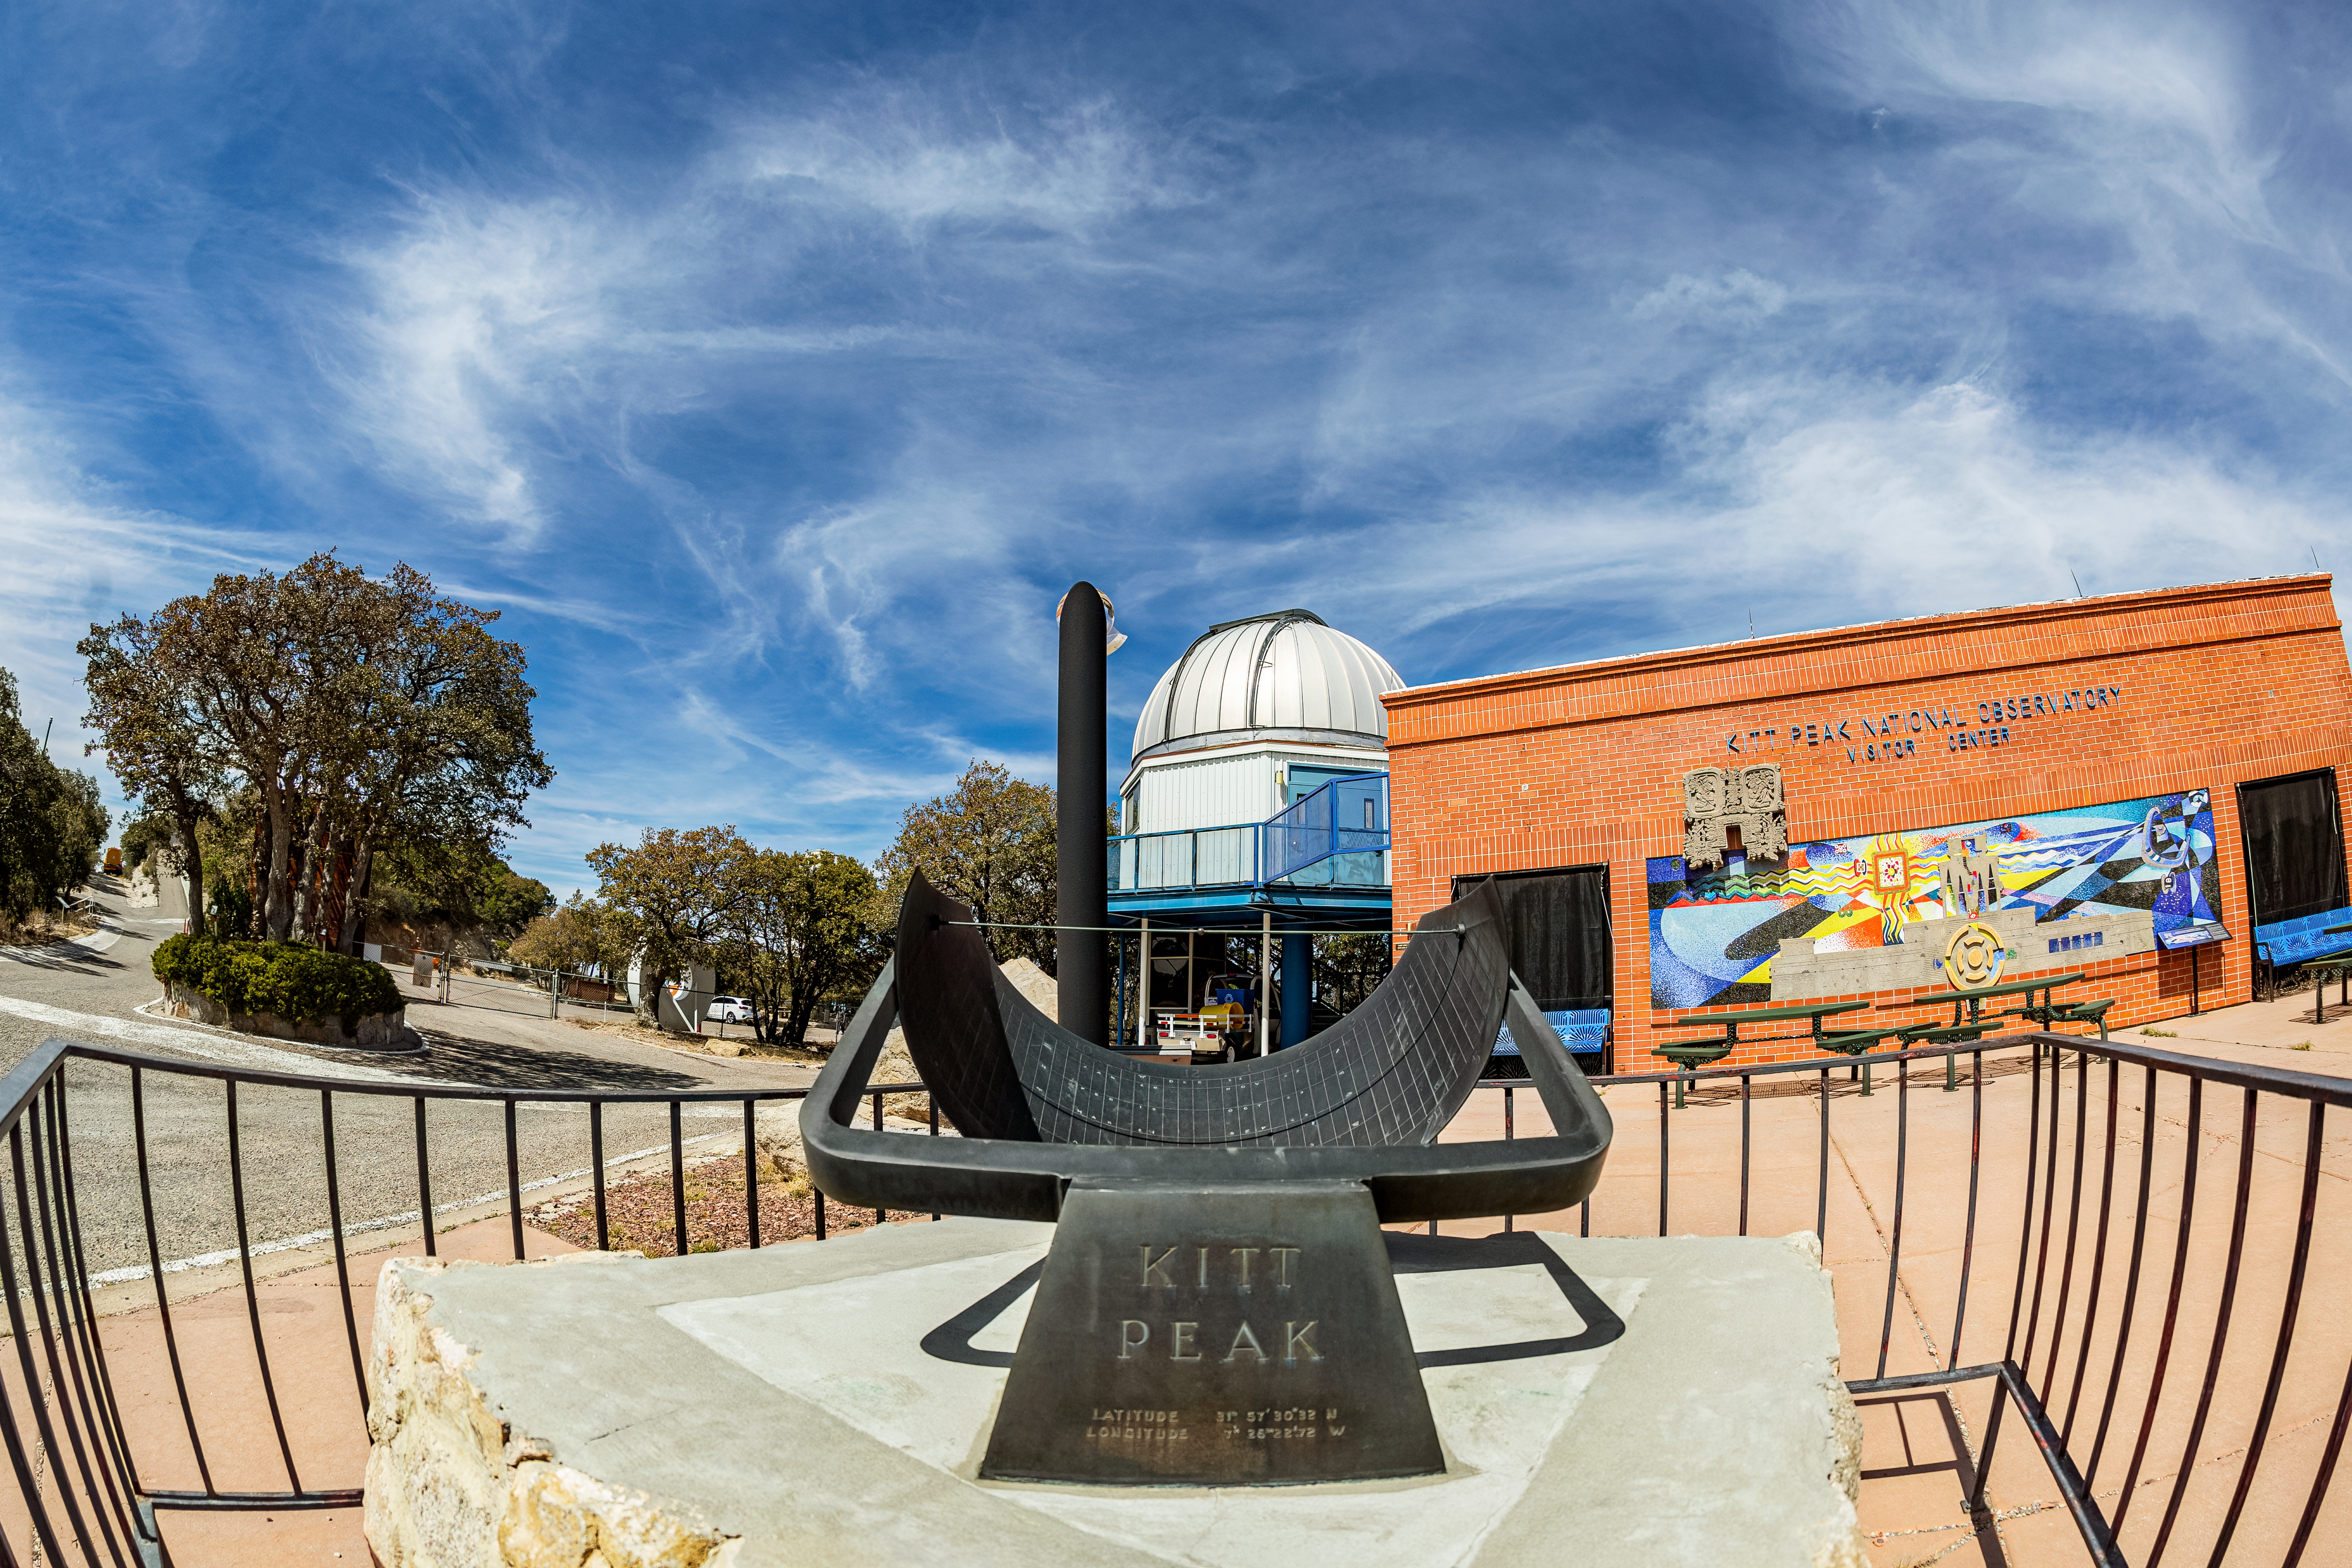

Kitt Peak Visitor Center

The Kitt Peak Visitor Center and the Visitor Center 0.6-meter Telescope at Kitt Peak National Observatory (KPNO), a Program of NSF NOIRLab.

Credit: KPNO/NOIRLab/NSF/AURA/T. Matsopoulos